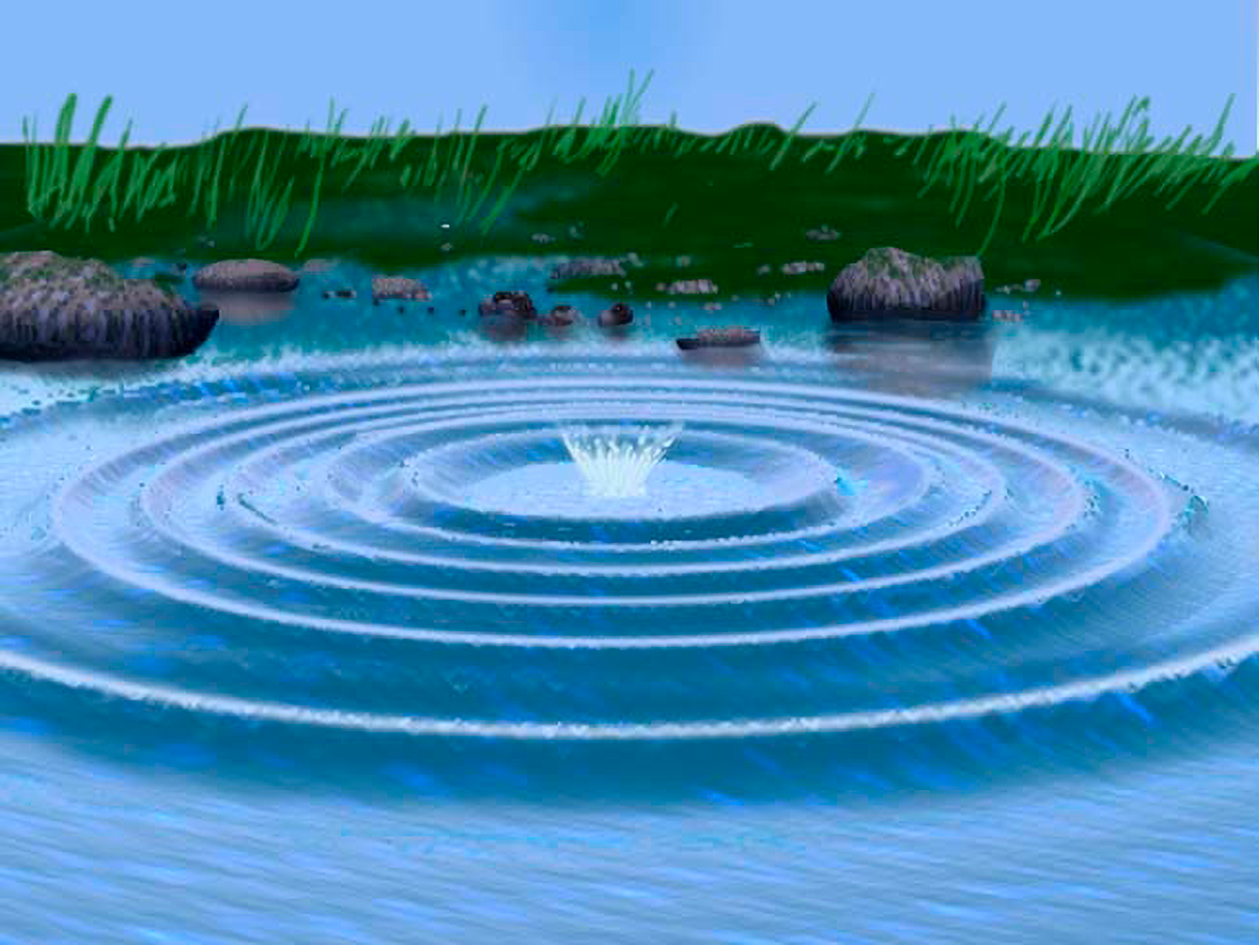

Wavefront Optics

This image depicts perfectly even and smooth waves, as they would form if someone tossed a stone into a serenely still pond on a calm day. Light, like water, travels in waves, and starlight traveling undisturbed through the universe resembles the perfectly smooth and even waves shown above.

Credit: NOIRLab